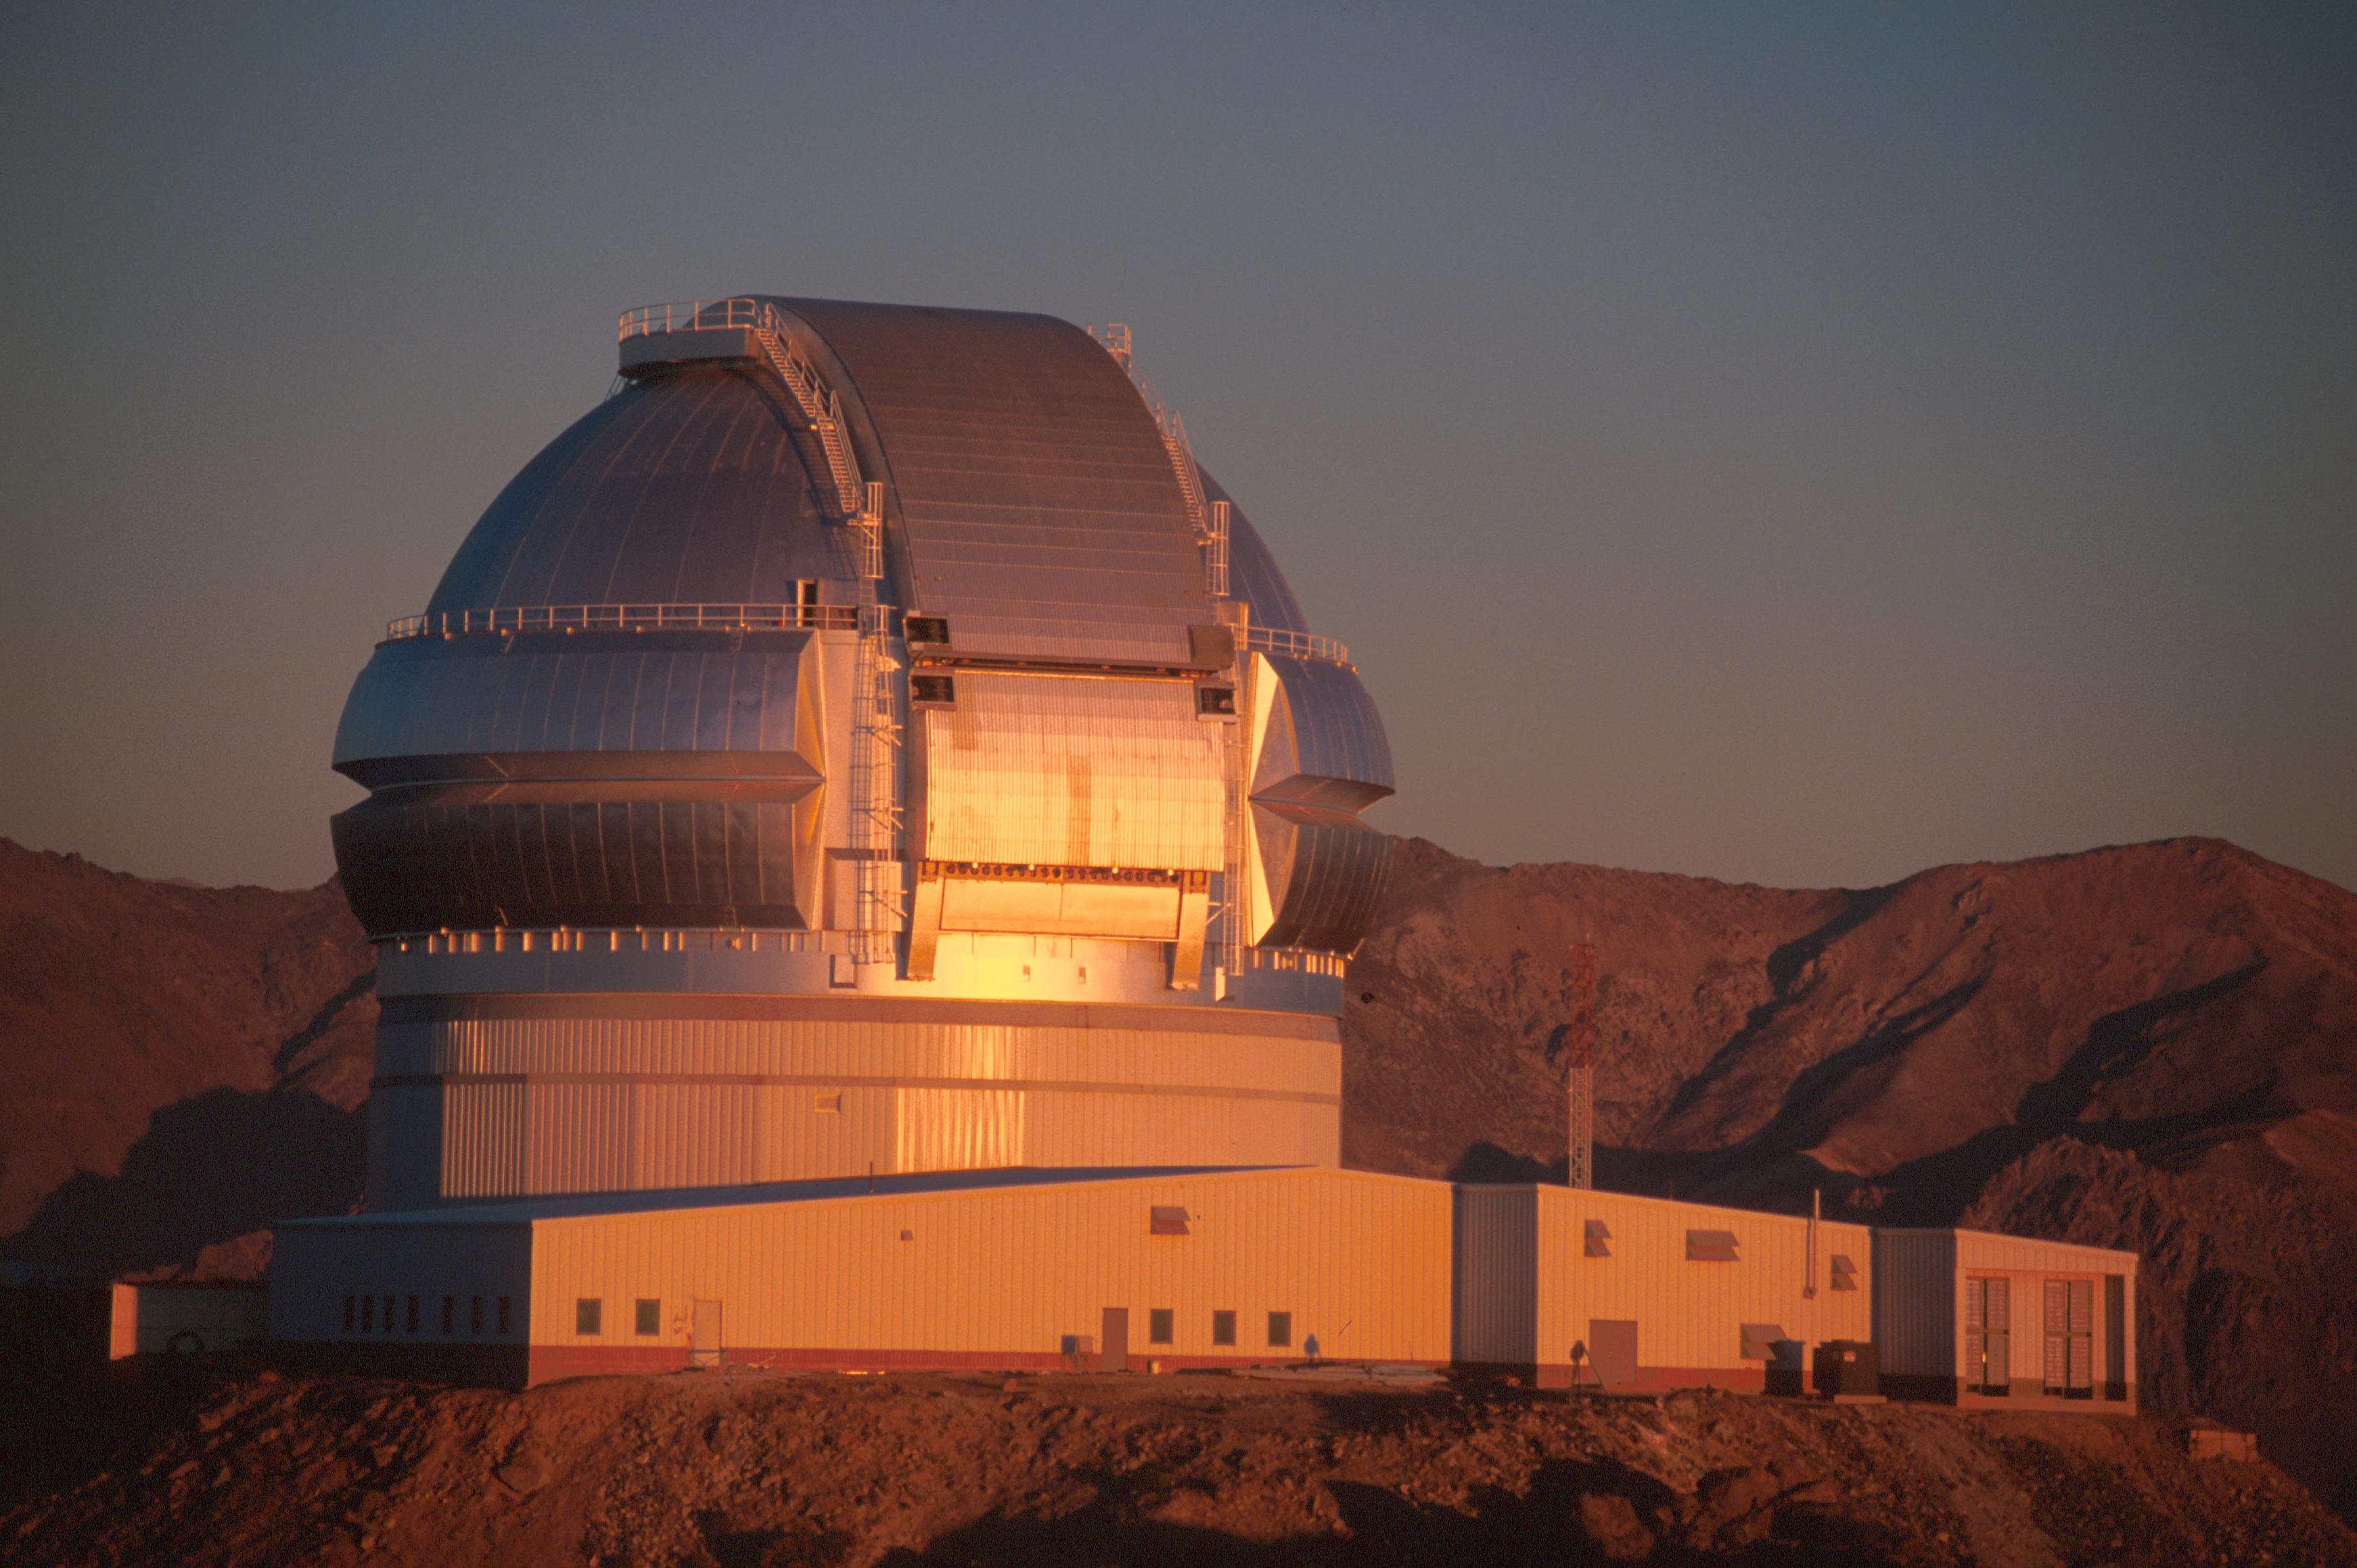

Sunset on the Completed Dome

Shortly after completion of the Gemini South dome, this image was obtained of the dome reflecting the colors of a Chilean sunset.

Credit: International Gemini Observatory/Keith Raybould